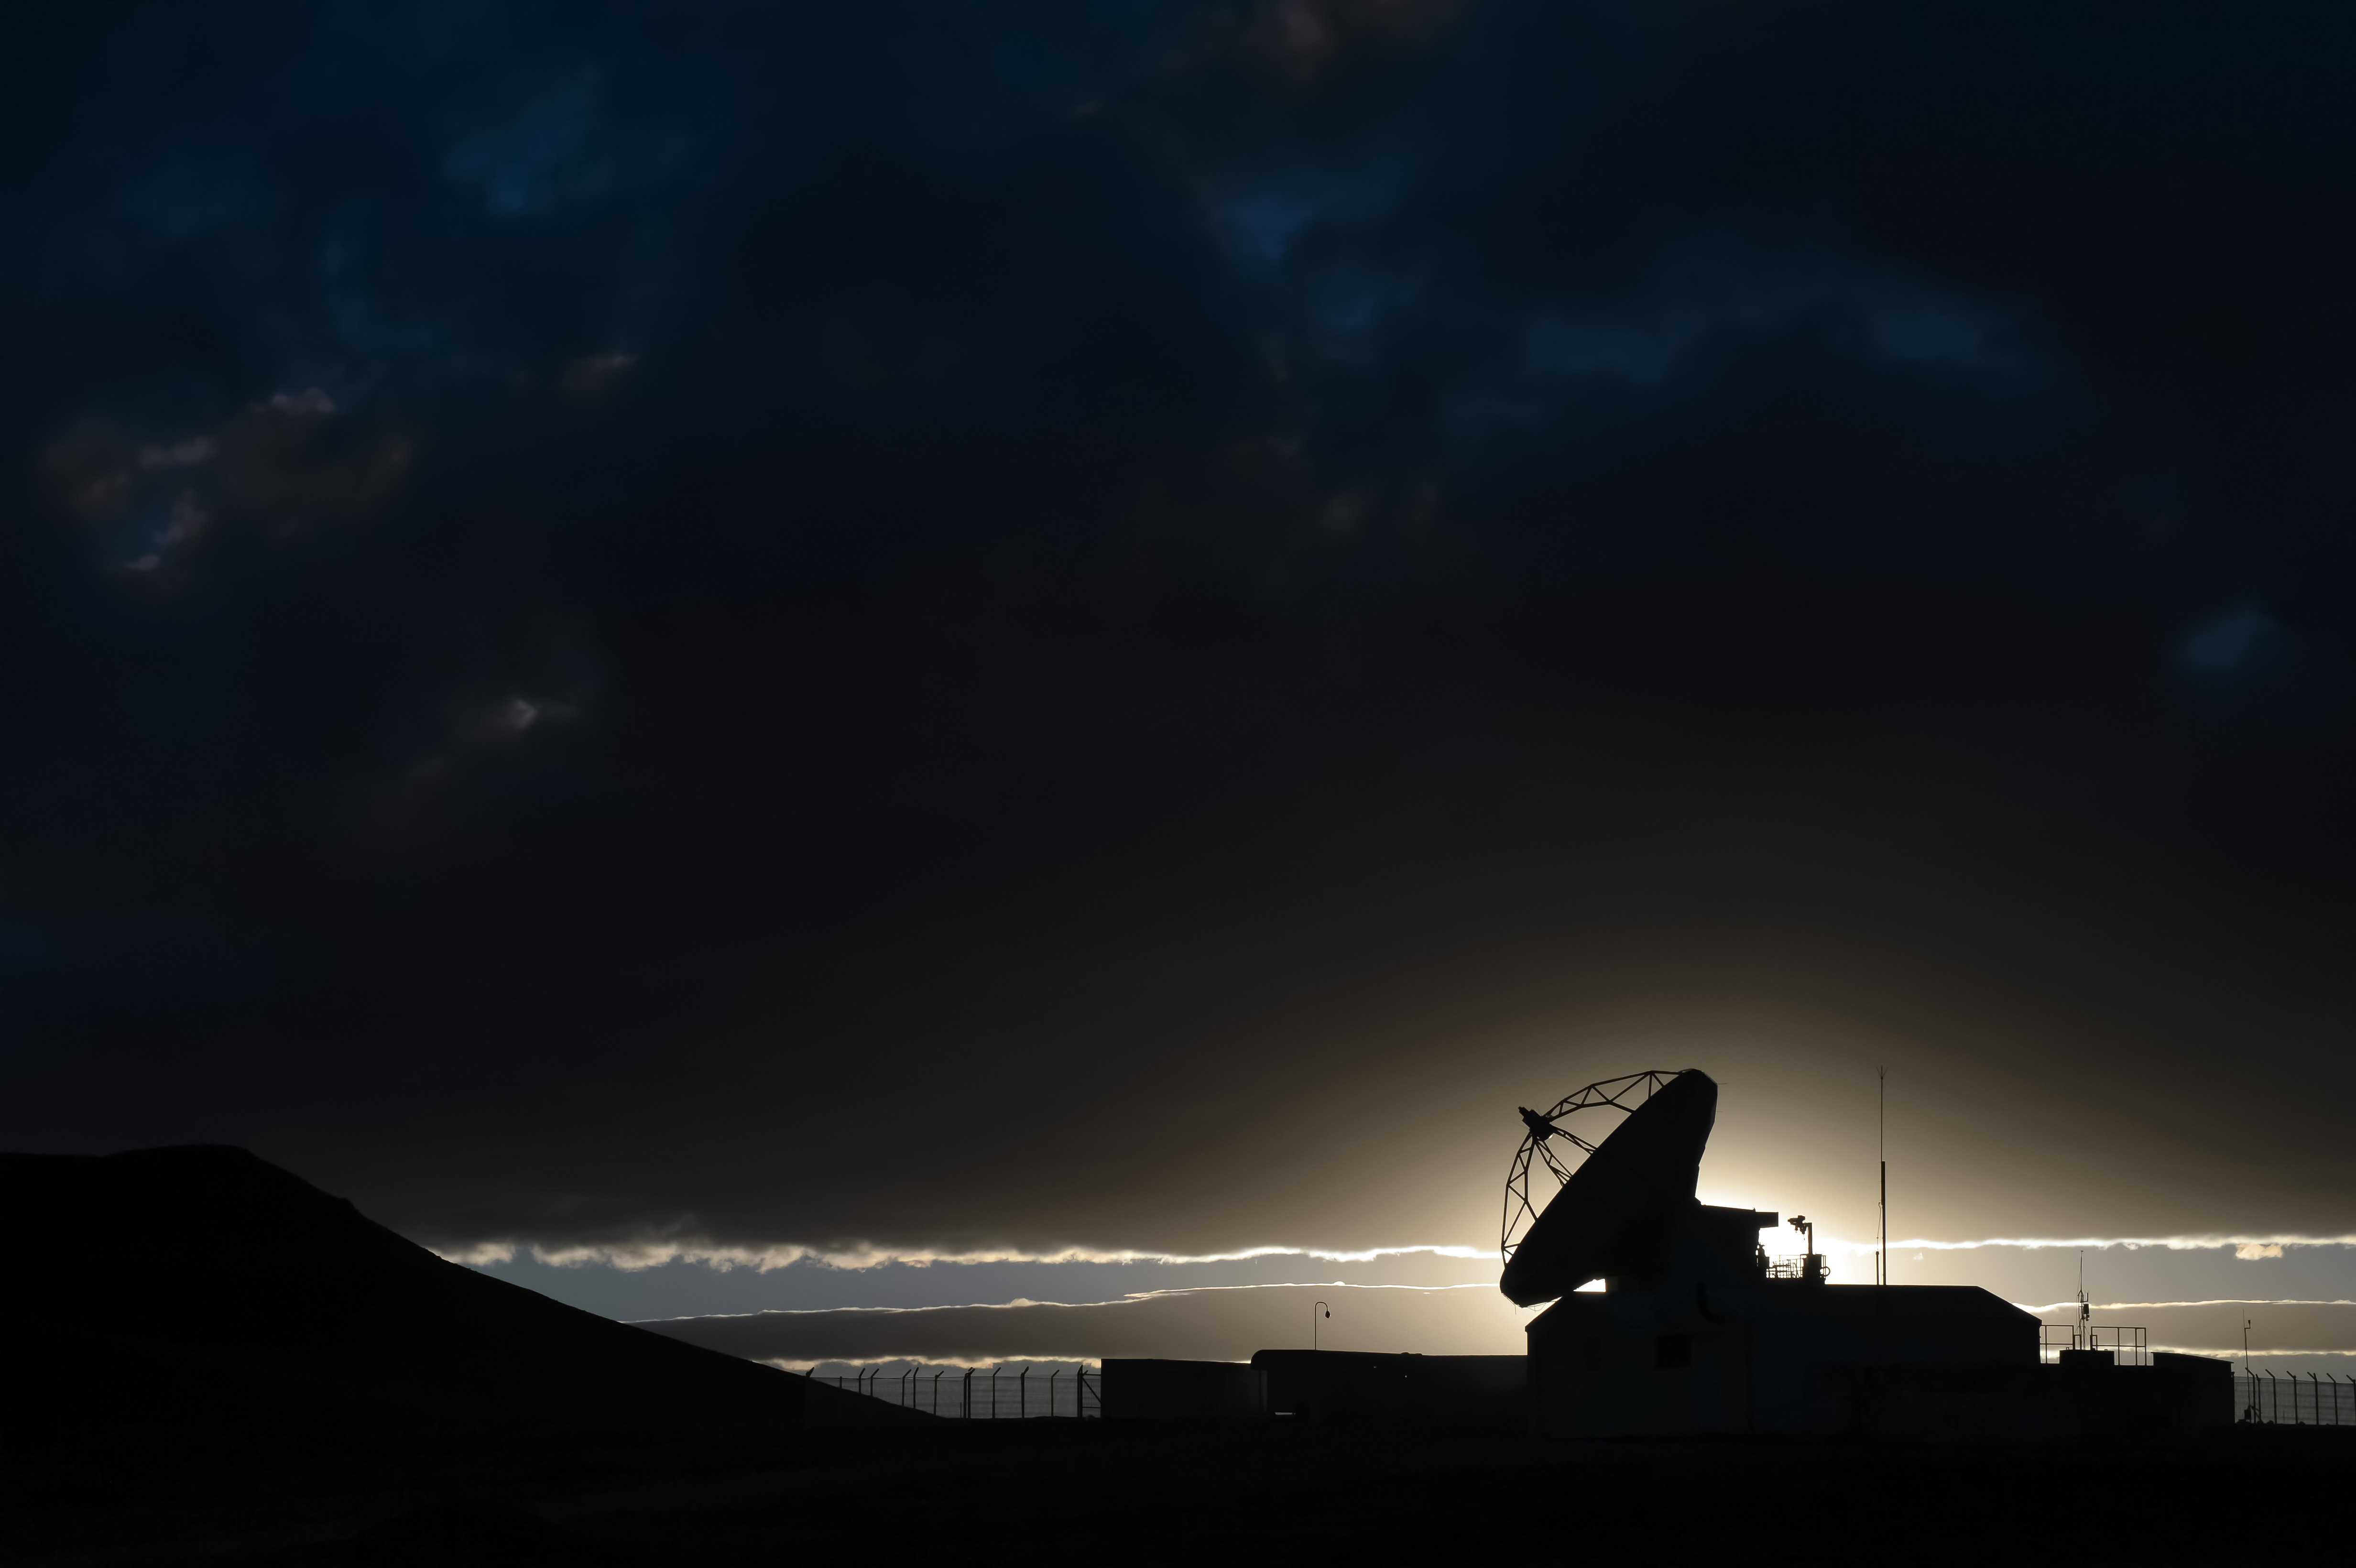

This silhouette shows one of the ALMA antennas

This silhouette shows one of the ALMA antennas.

Credit: C. Duran (ESO)